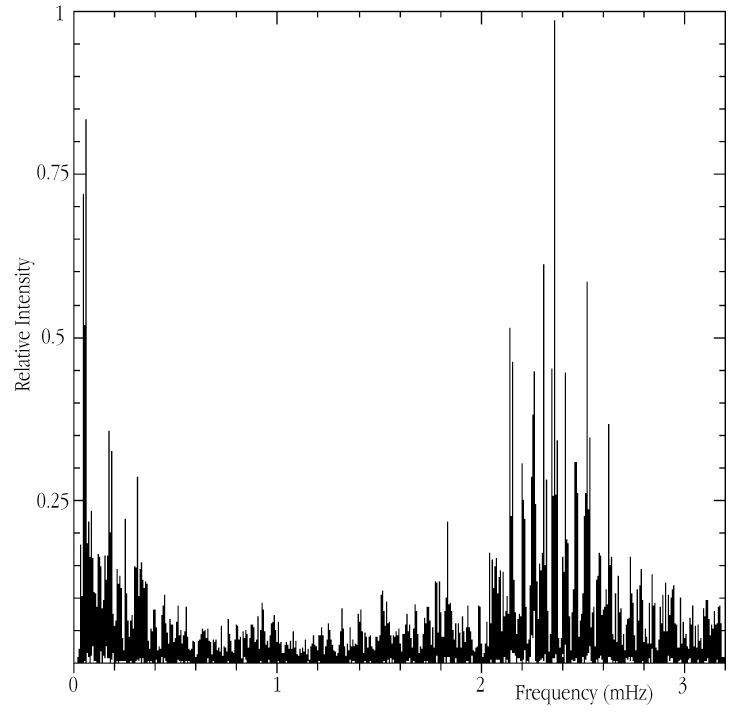

Acoustic spectrum of Alpha Centauri A

This chart represents the spectrum of acoustic modes, as observed in Alpha Cen A with the CORALIE spectrograph on the 1.2-m Swiss telescope at the ESO La Silla observatory. Several "eigenmodes" appear as high peaks in the frequency interval between 1.7 and 3 mHz; they correspond to oscillation periods in the range from 5 to 10 min. A very similar pattern is observed in the Sun.

Credit: ESO